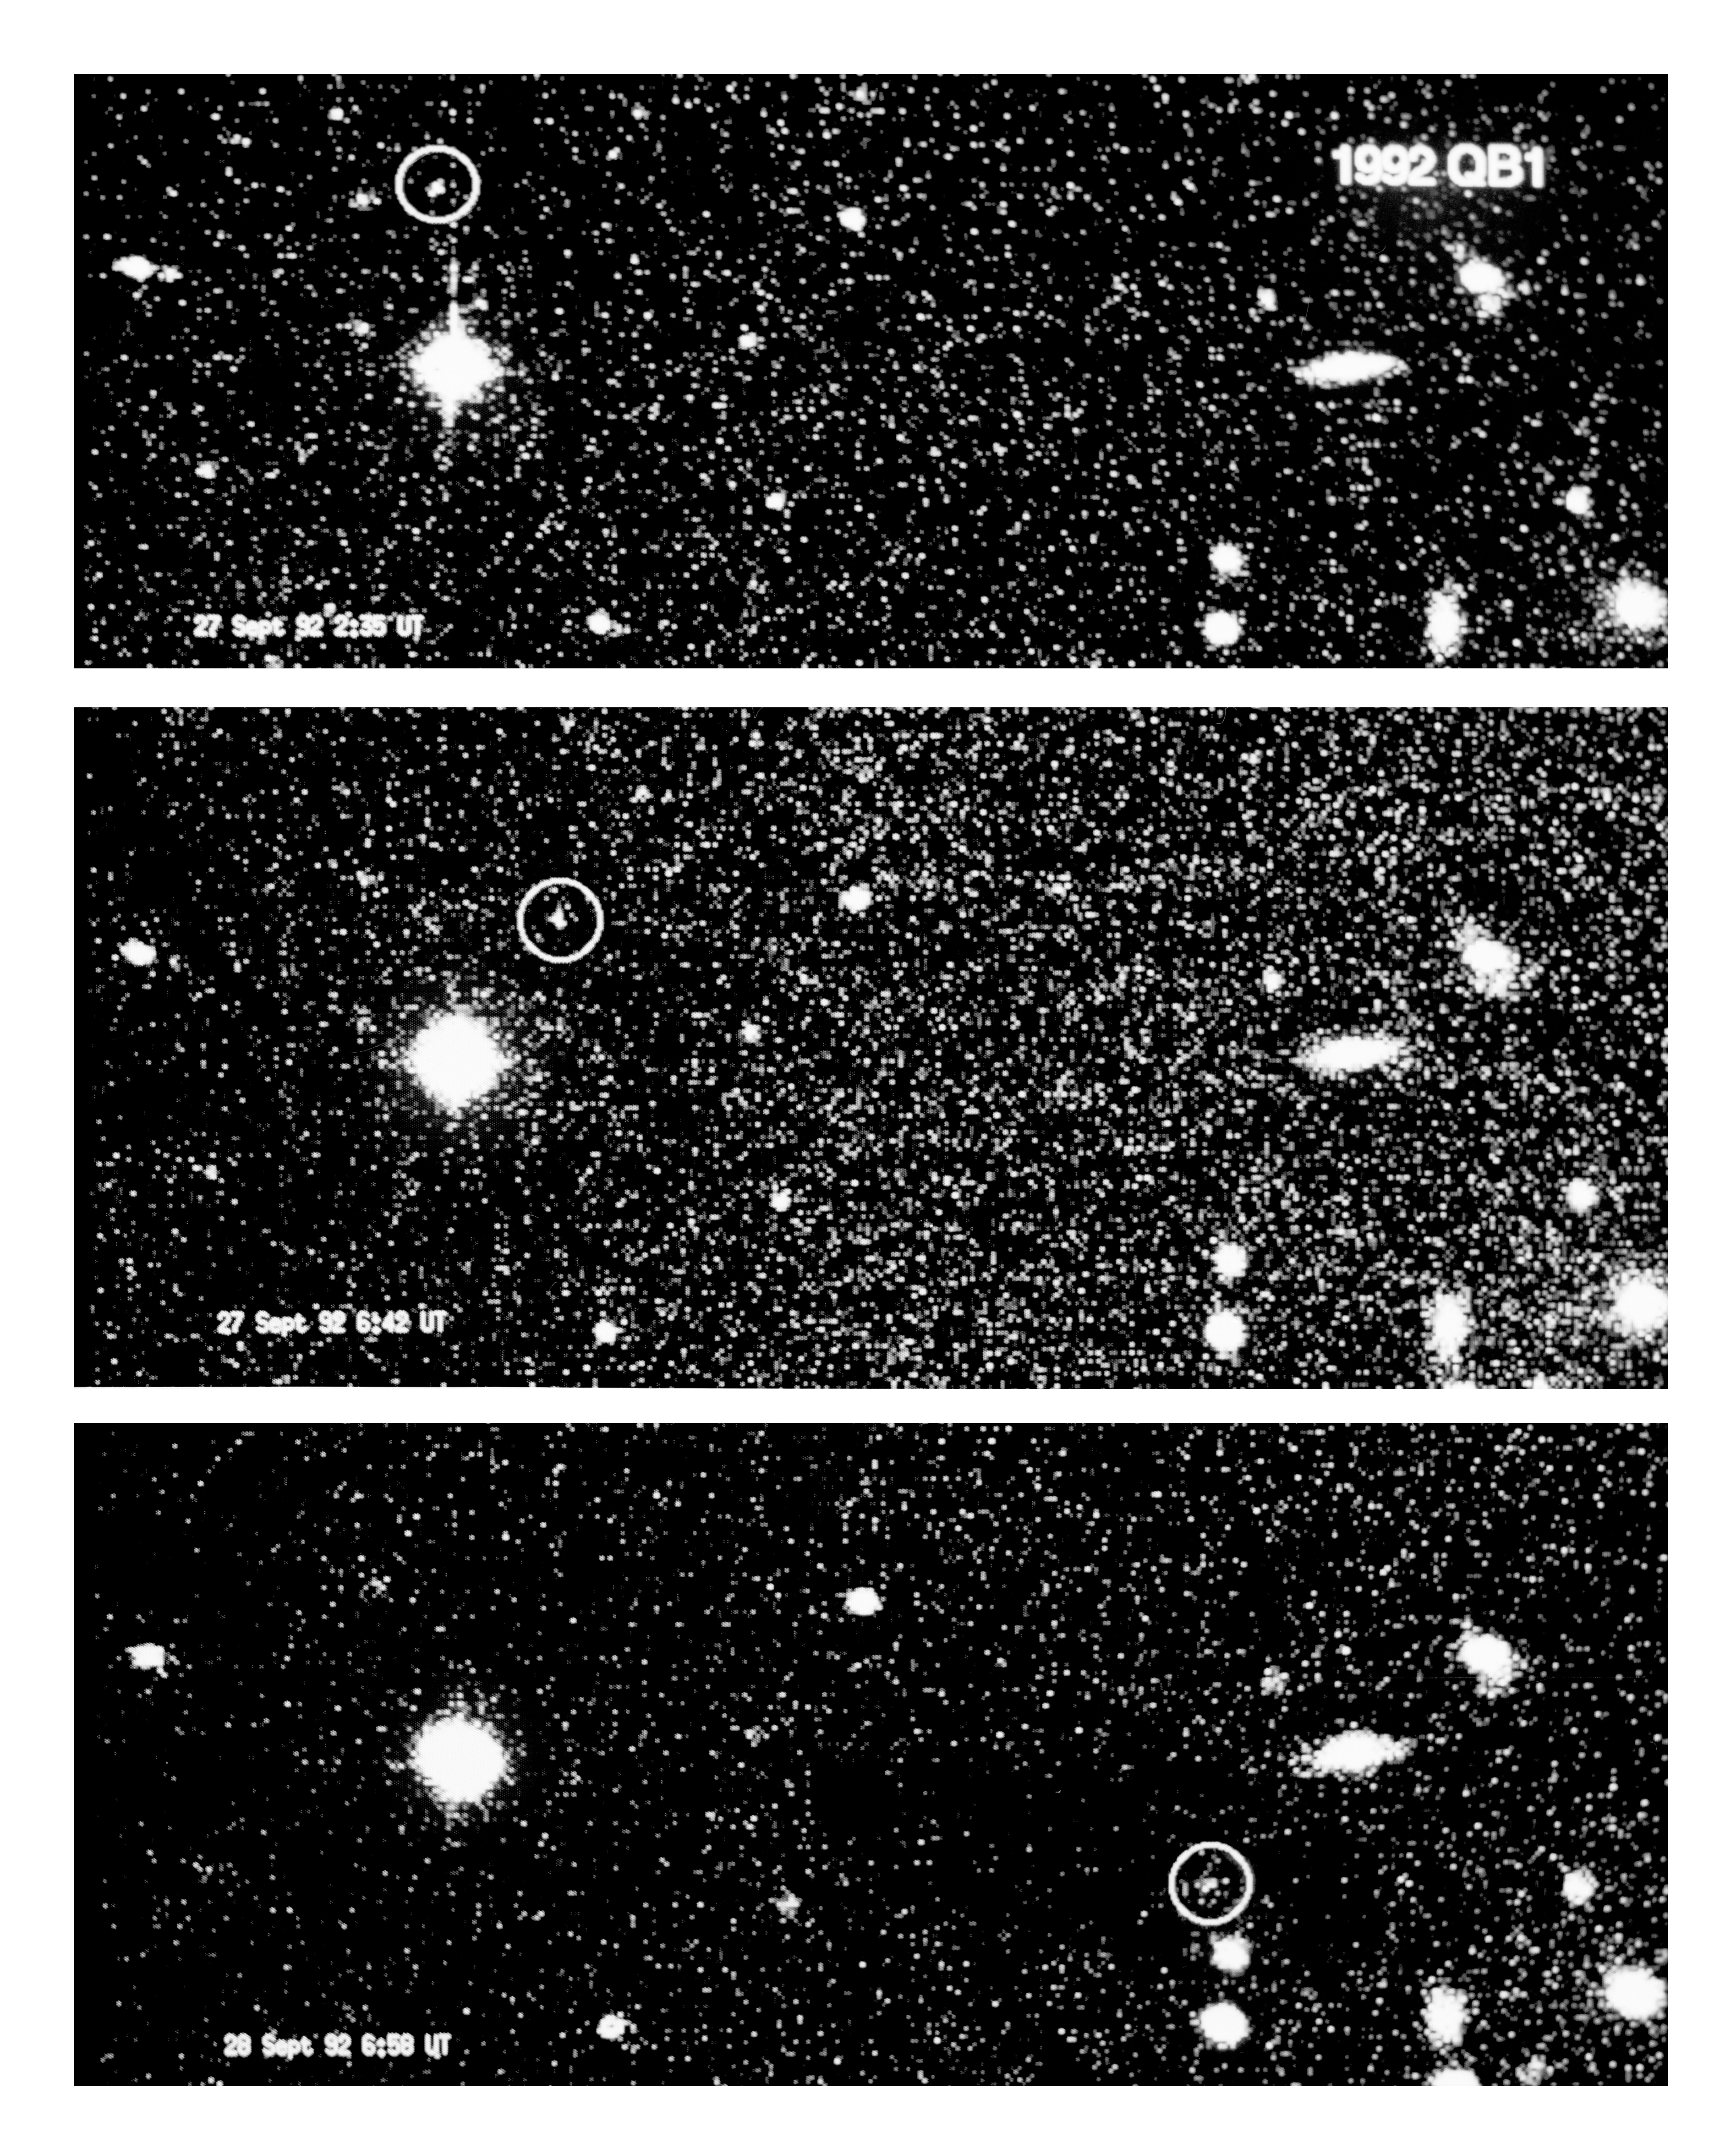

Extremely distant minor planet 1992 QB1

This photo is a composite of three 5-min exposures of the probably most distant object known in the solar system. They were made on September 27 and 28, 1992, with the ESO 3.5 m New Technology Telescope at La Silla.

These images were obtained by astronomers Alain Smette (ESO) and Christian Vanderriest (Observatorie de Meudon, Paris). The new object was discovered by American astronomers in late August 1992 and has been given the provisional designation {\it 1992 QB1}. The faint image of the 23-magnitude object is indicated by circles. The diameter is estimated as about 200 km. The very slow motion (about 75 arcseconds/day) corresponds to a distance of more than 6000 million km from the Sun. This places it just outside the orbit of the planet Pluto.

The sky field shown the photo measures 3.3 arcminutes across. North is up and east is to the left. The exposure times are indicated in Universal Time (UT).

Credit: ESO